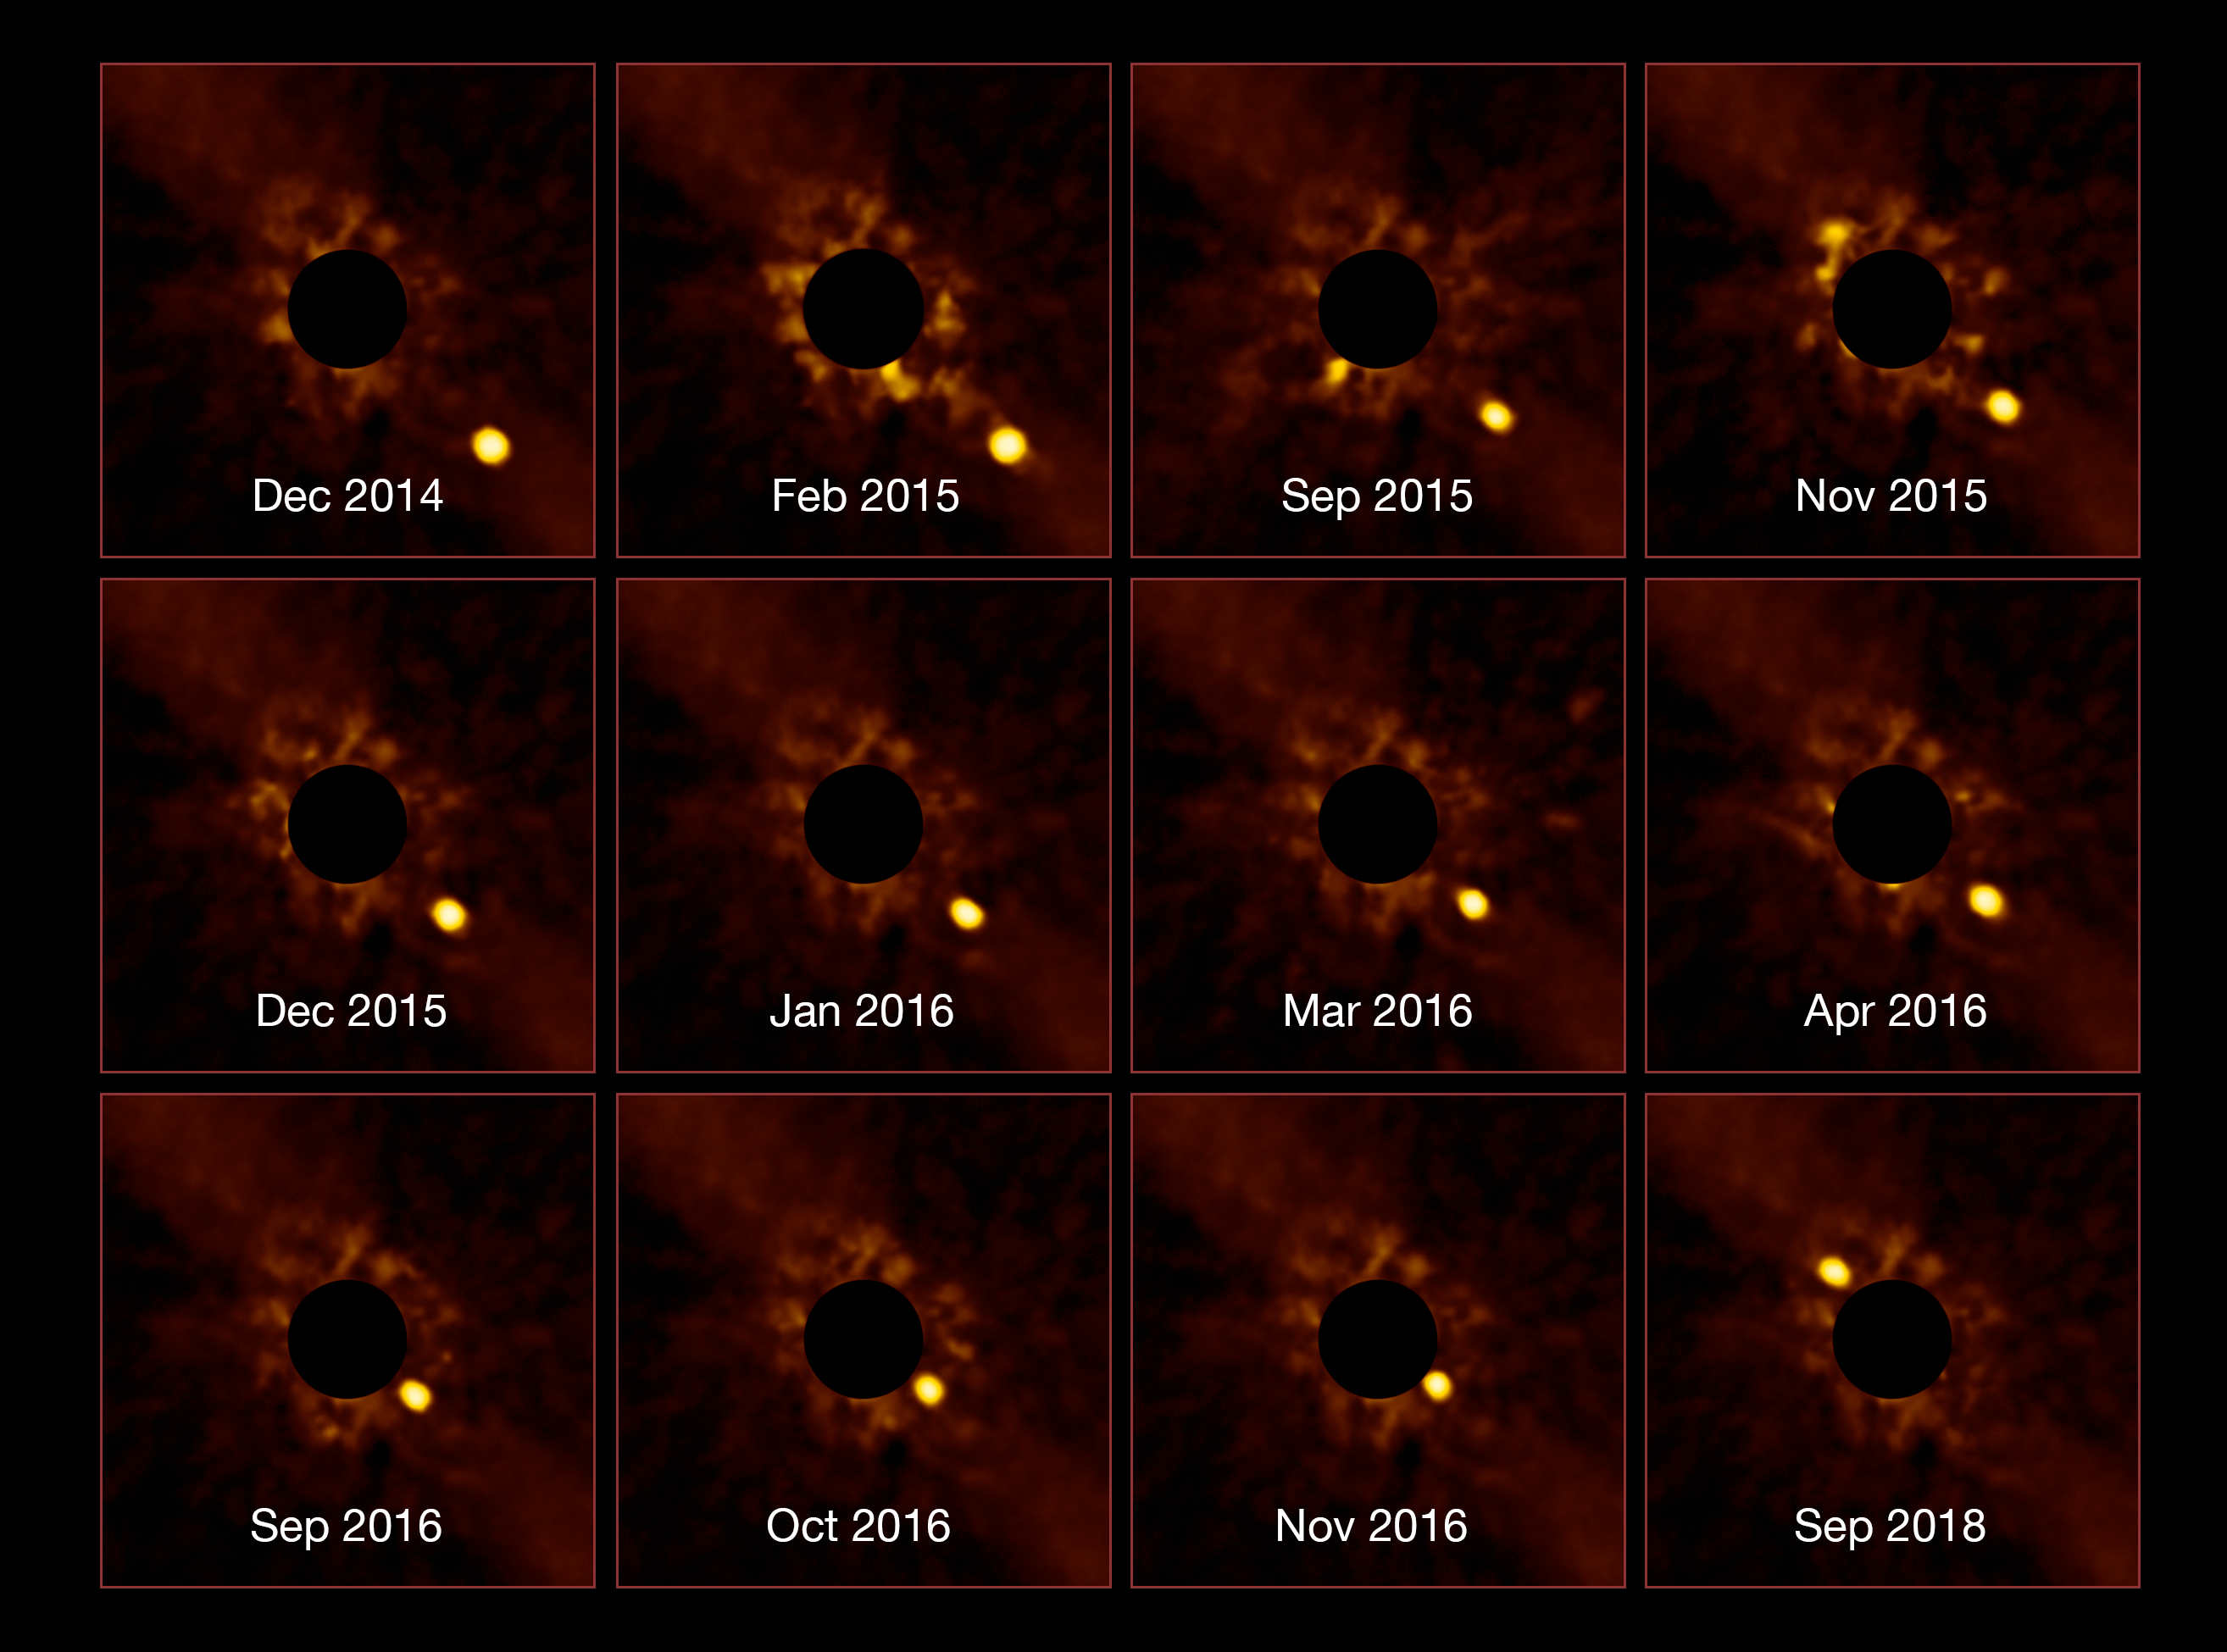

Stunning Exoplanet Time-lapse

ESO's Very Large Telescope (VLT) has captured an unprecedented series of images showing the passage of the exoplanet Beta Pictoris b around its parent star. This young massive exoplanet was initially discovered in 2008 using the NACO instrument at the VLT. The same science team since tracked the exoplanet from late 2014 until late 2016, using the Spectro-Polarimetric High-contrast Exoplanet REsearch instrument (SPHERE) — another instrument on the VLT.

Beta Pictoris b then passed so close to the halo of the star that no instrument could resolve them from one another. Almost two years later, after seeming to merge into the image of the star, Beta Pictoris b has now emerged from the halo. This reappearance was captured again by SPHERE.

The complete series of images, with the bright glow of the star Beta Pictoris blocked out, have been compiled to create a stunning and unique time-lapse of the long-period orbit of Beta Pictoris b.

SPHERE caught sight of Beta Pictoris b by looking at it directly — not by inferring its existence. Most known exoplanets have been discovered using indirect methods — observing how they affect a star's position or brightness. ESO's SPHERE specialises in a method called direct imaging, hunting for exoplanets by taking their photographs. This extraordinarily challenging endeavour provides us with clear images of distant worlds such as Beta Pictoris b, 63 light-years away.

Beta Pictoris b orbits its star at a distance similar to that between the Sun and Saturn, approximately 1.3 billion kilometres, meaning it’s the most closely orbiting exoplanet ever to have been directly imaged. The surface of this young planet is still hot, around 1 500 °C, and the light it emits enabled SPHERE to discover it and track its orbit, seeing it emerge from its passage in front of its parent star. Whilst a glance at these images might suggest that the planet transits the star, eclipsing a little of its light, Beta Pictoris b does not in fact quite transit. These images are a remarkable achievement, heralding a new era in one of the most exciting and challenging areas of astronomy — discovering and characterising exoplanets.

Credit: ESO/Lagrange/SPHERE consortium.